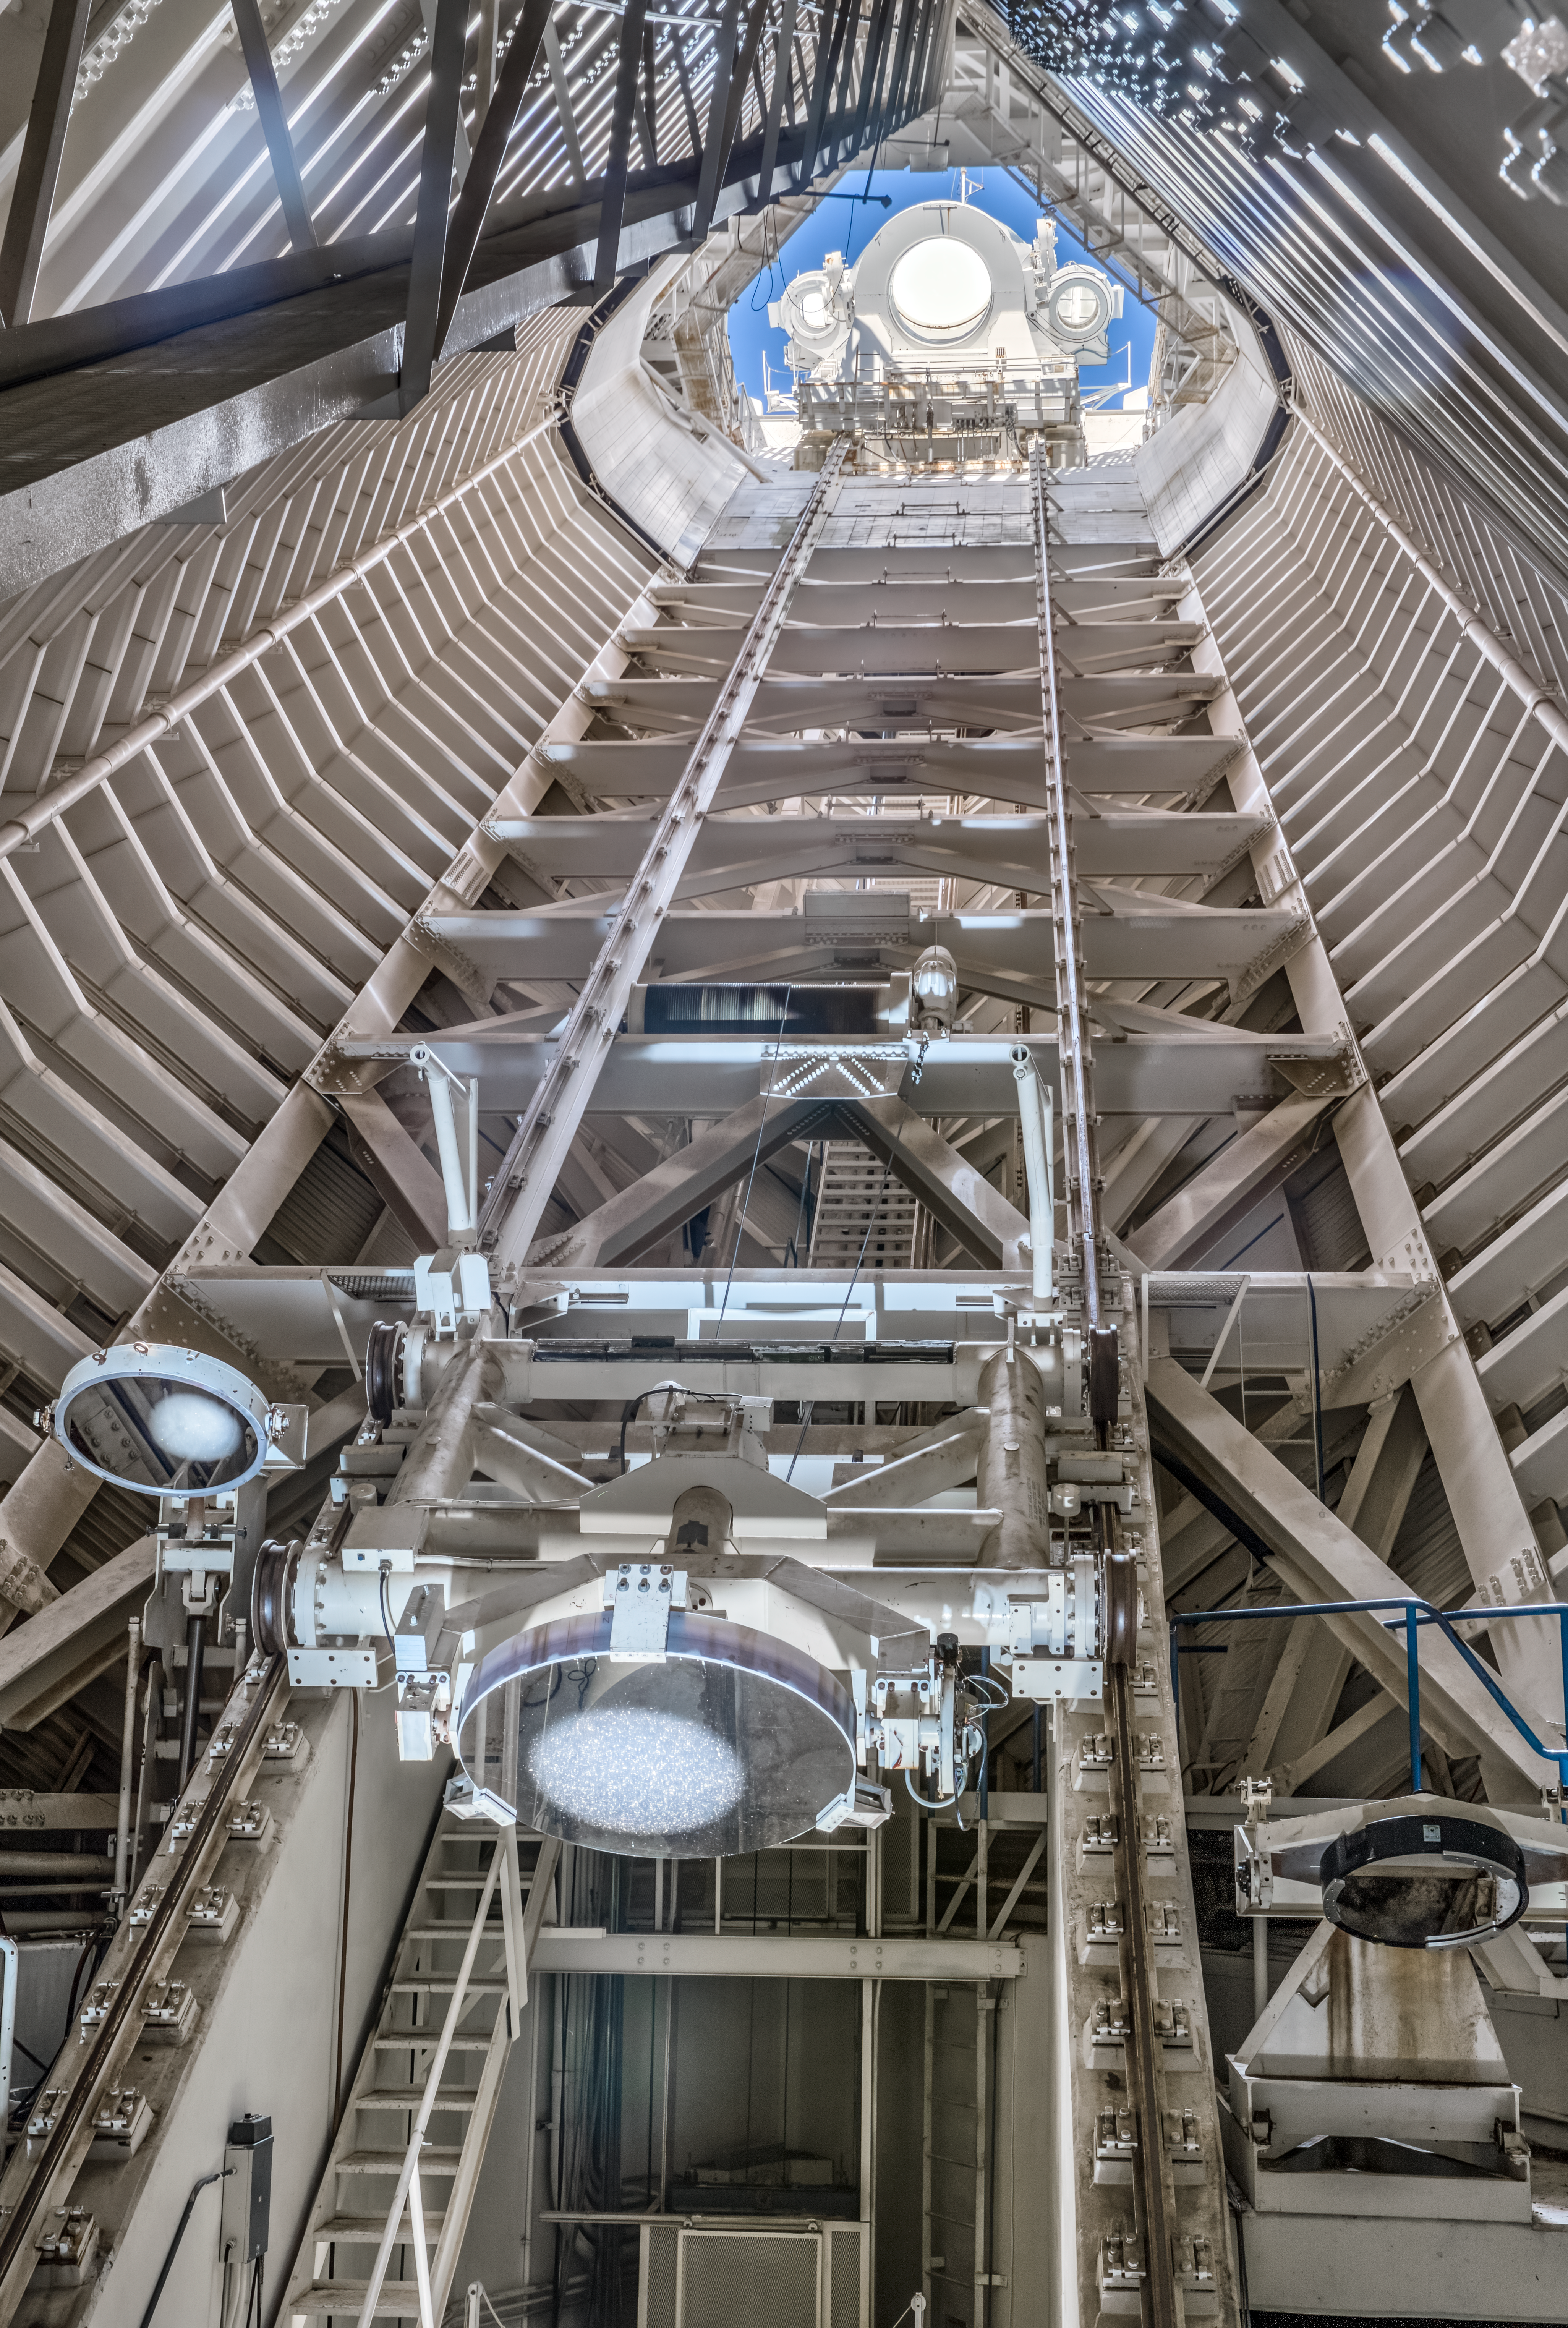

McMath-Pierce Solar Telescope Interior

The interior of the shaft leading down to the primary mirrors of the McMath-Pierce Solar Telescope located at Kitt Peak National Observatory (KPNO), a Program of NSF NOIRLab.

Credit: KPNO/NOIRLab/NSF/AURA/D. Salman